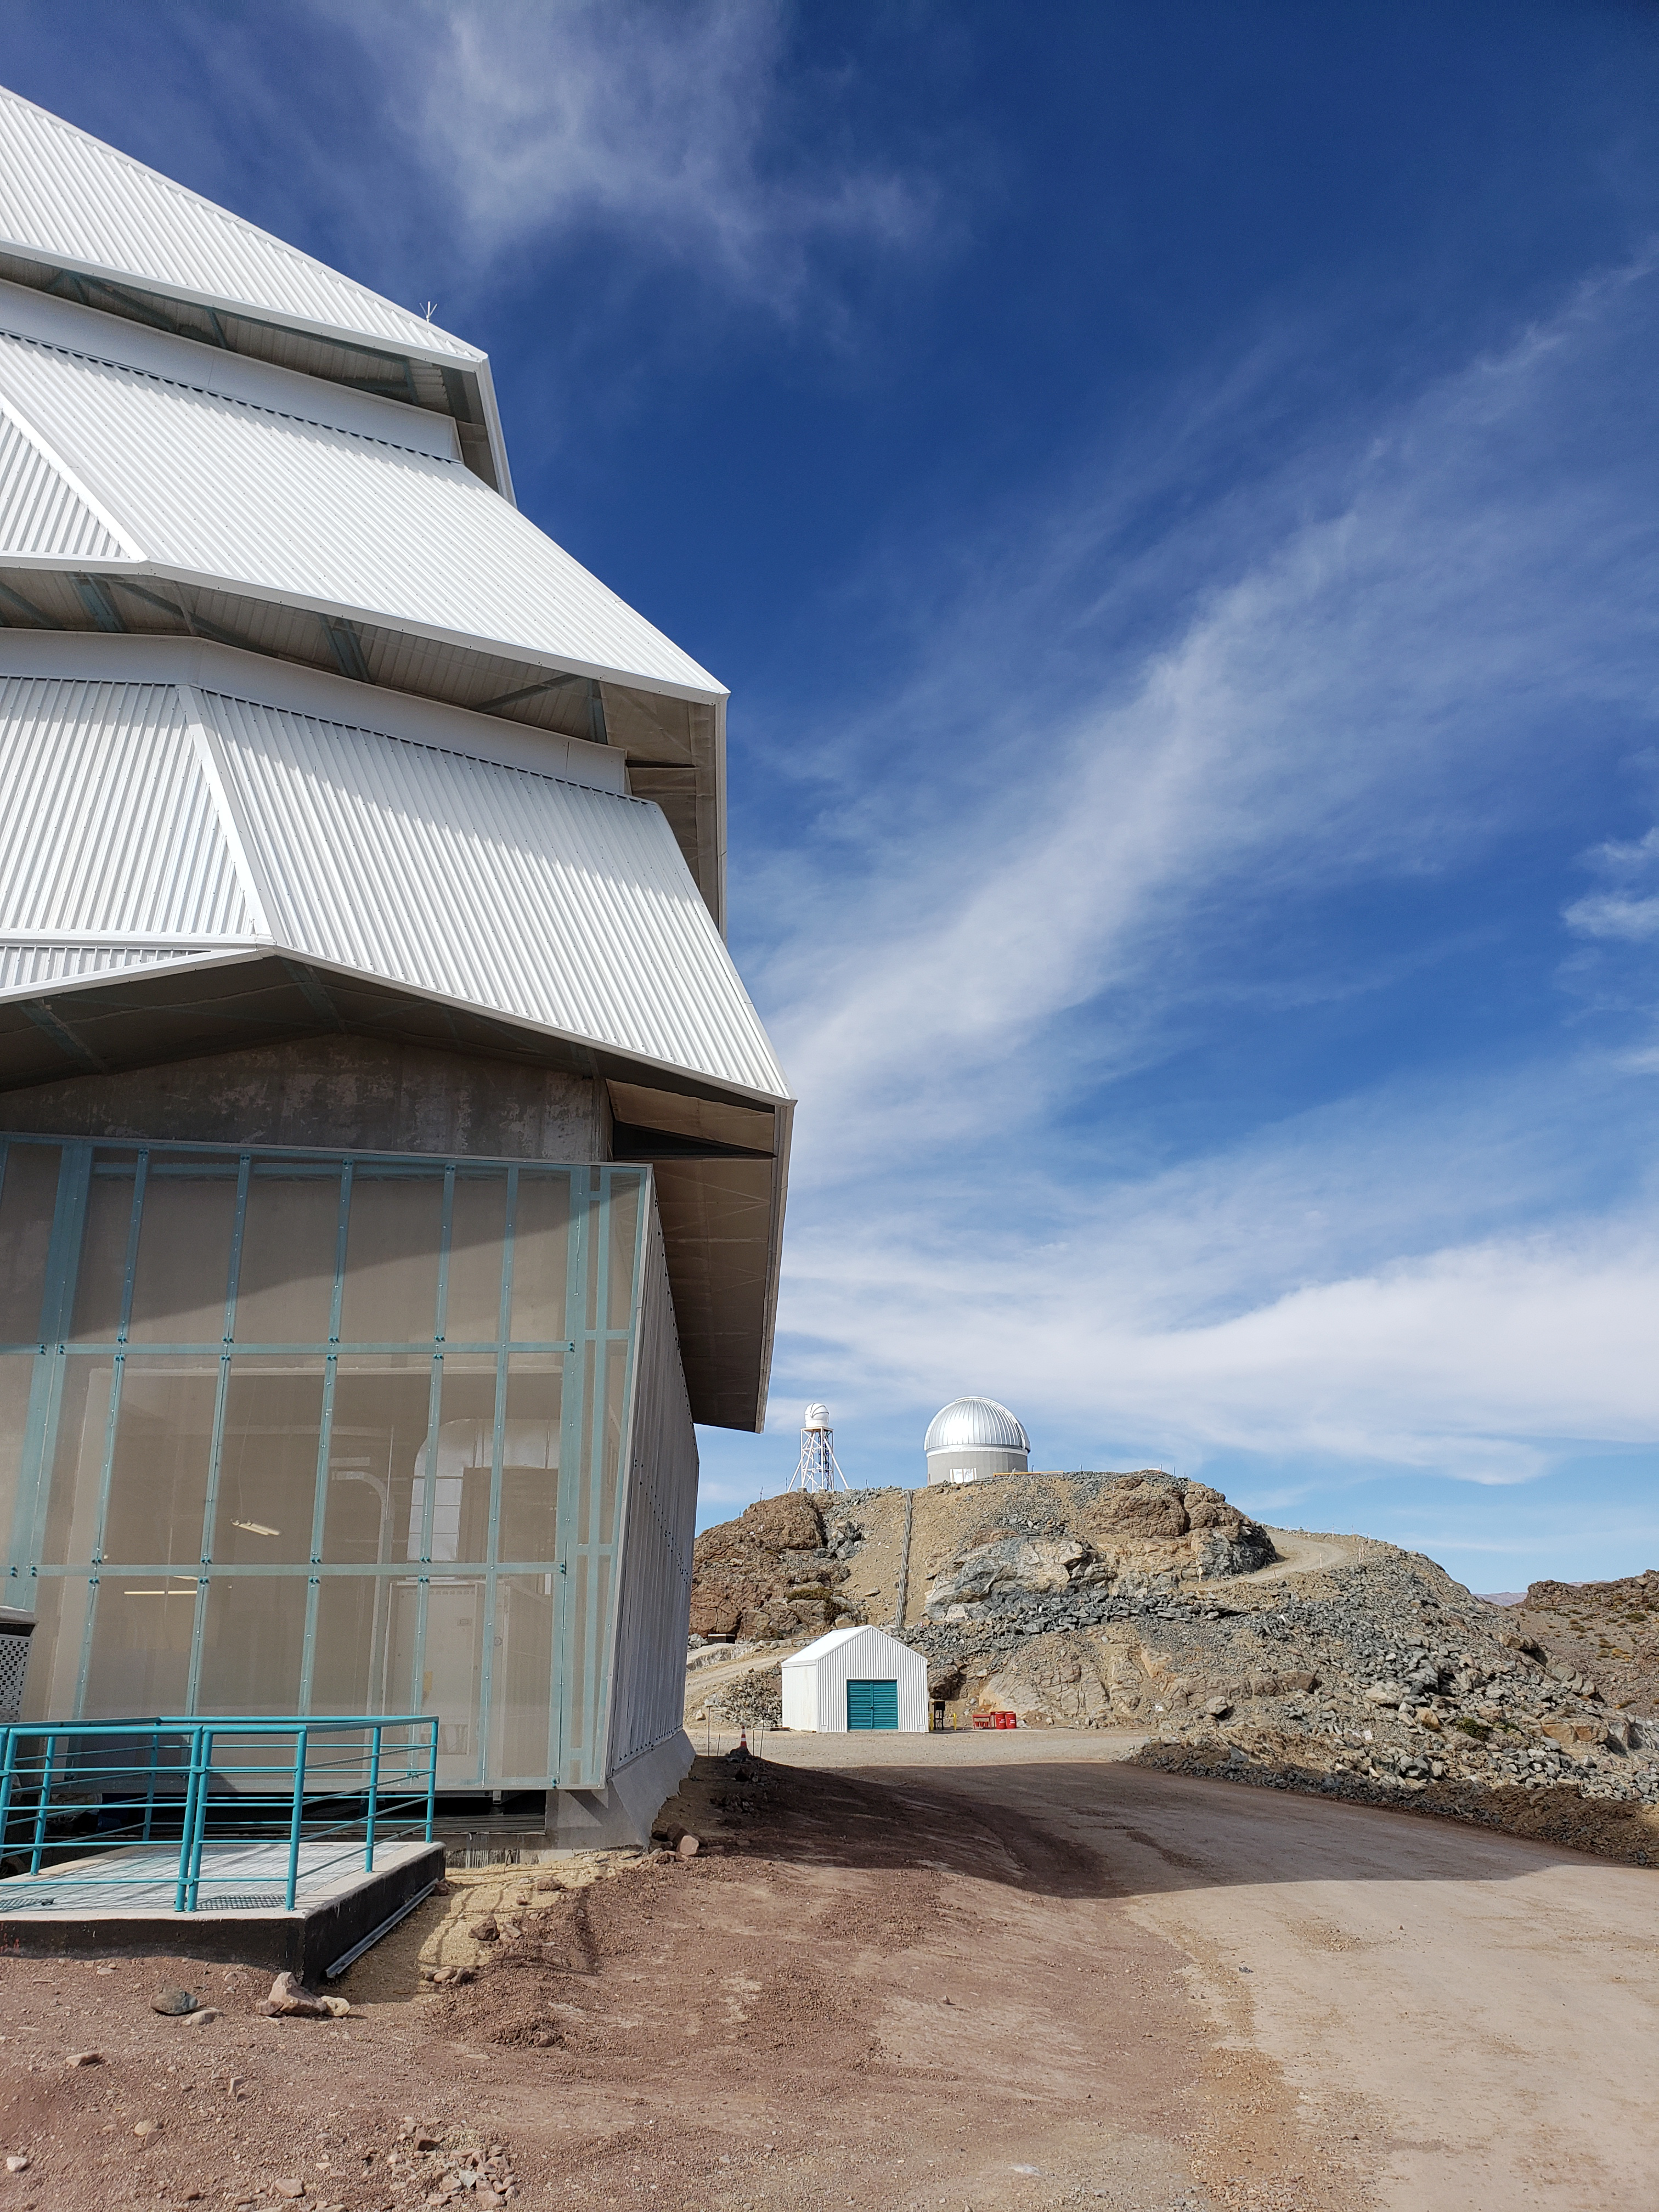

LSST Site September 2018

Status of the LSST Summit Facility in September, 2018 with auxiliary telescope dome in the background.

Credit: Rubin Observatory/NSF/AURA